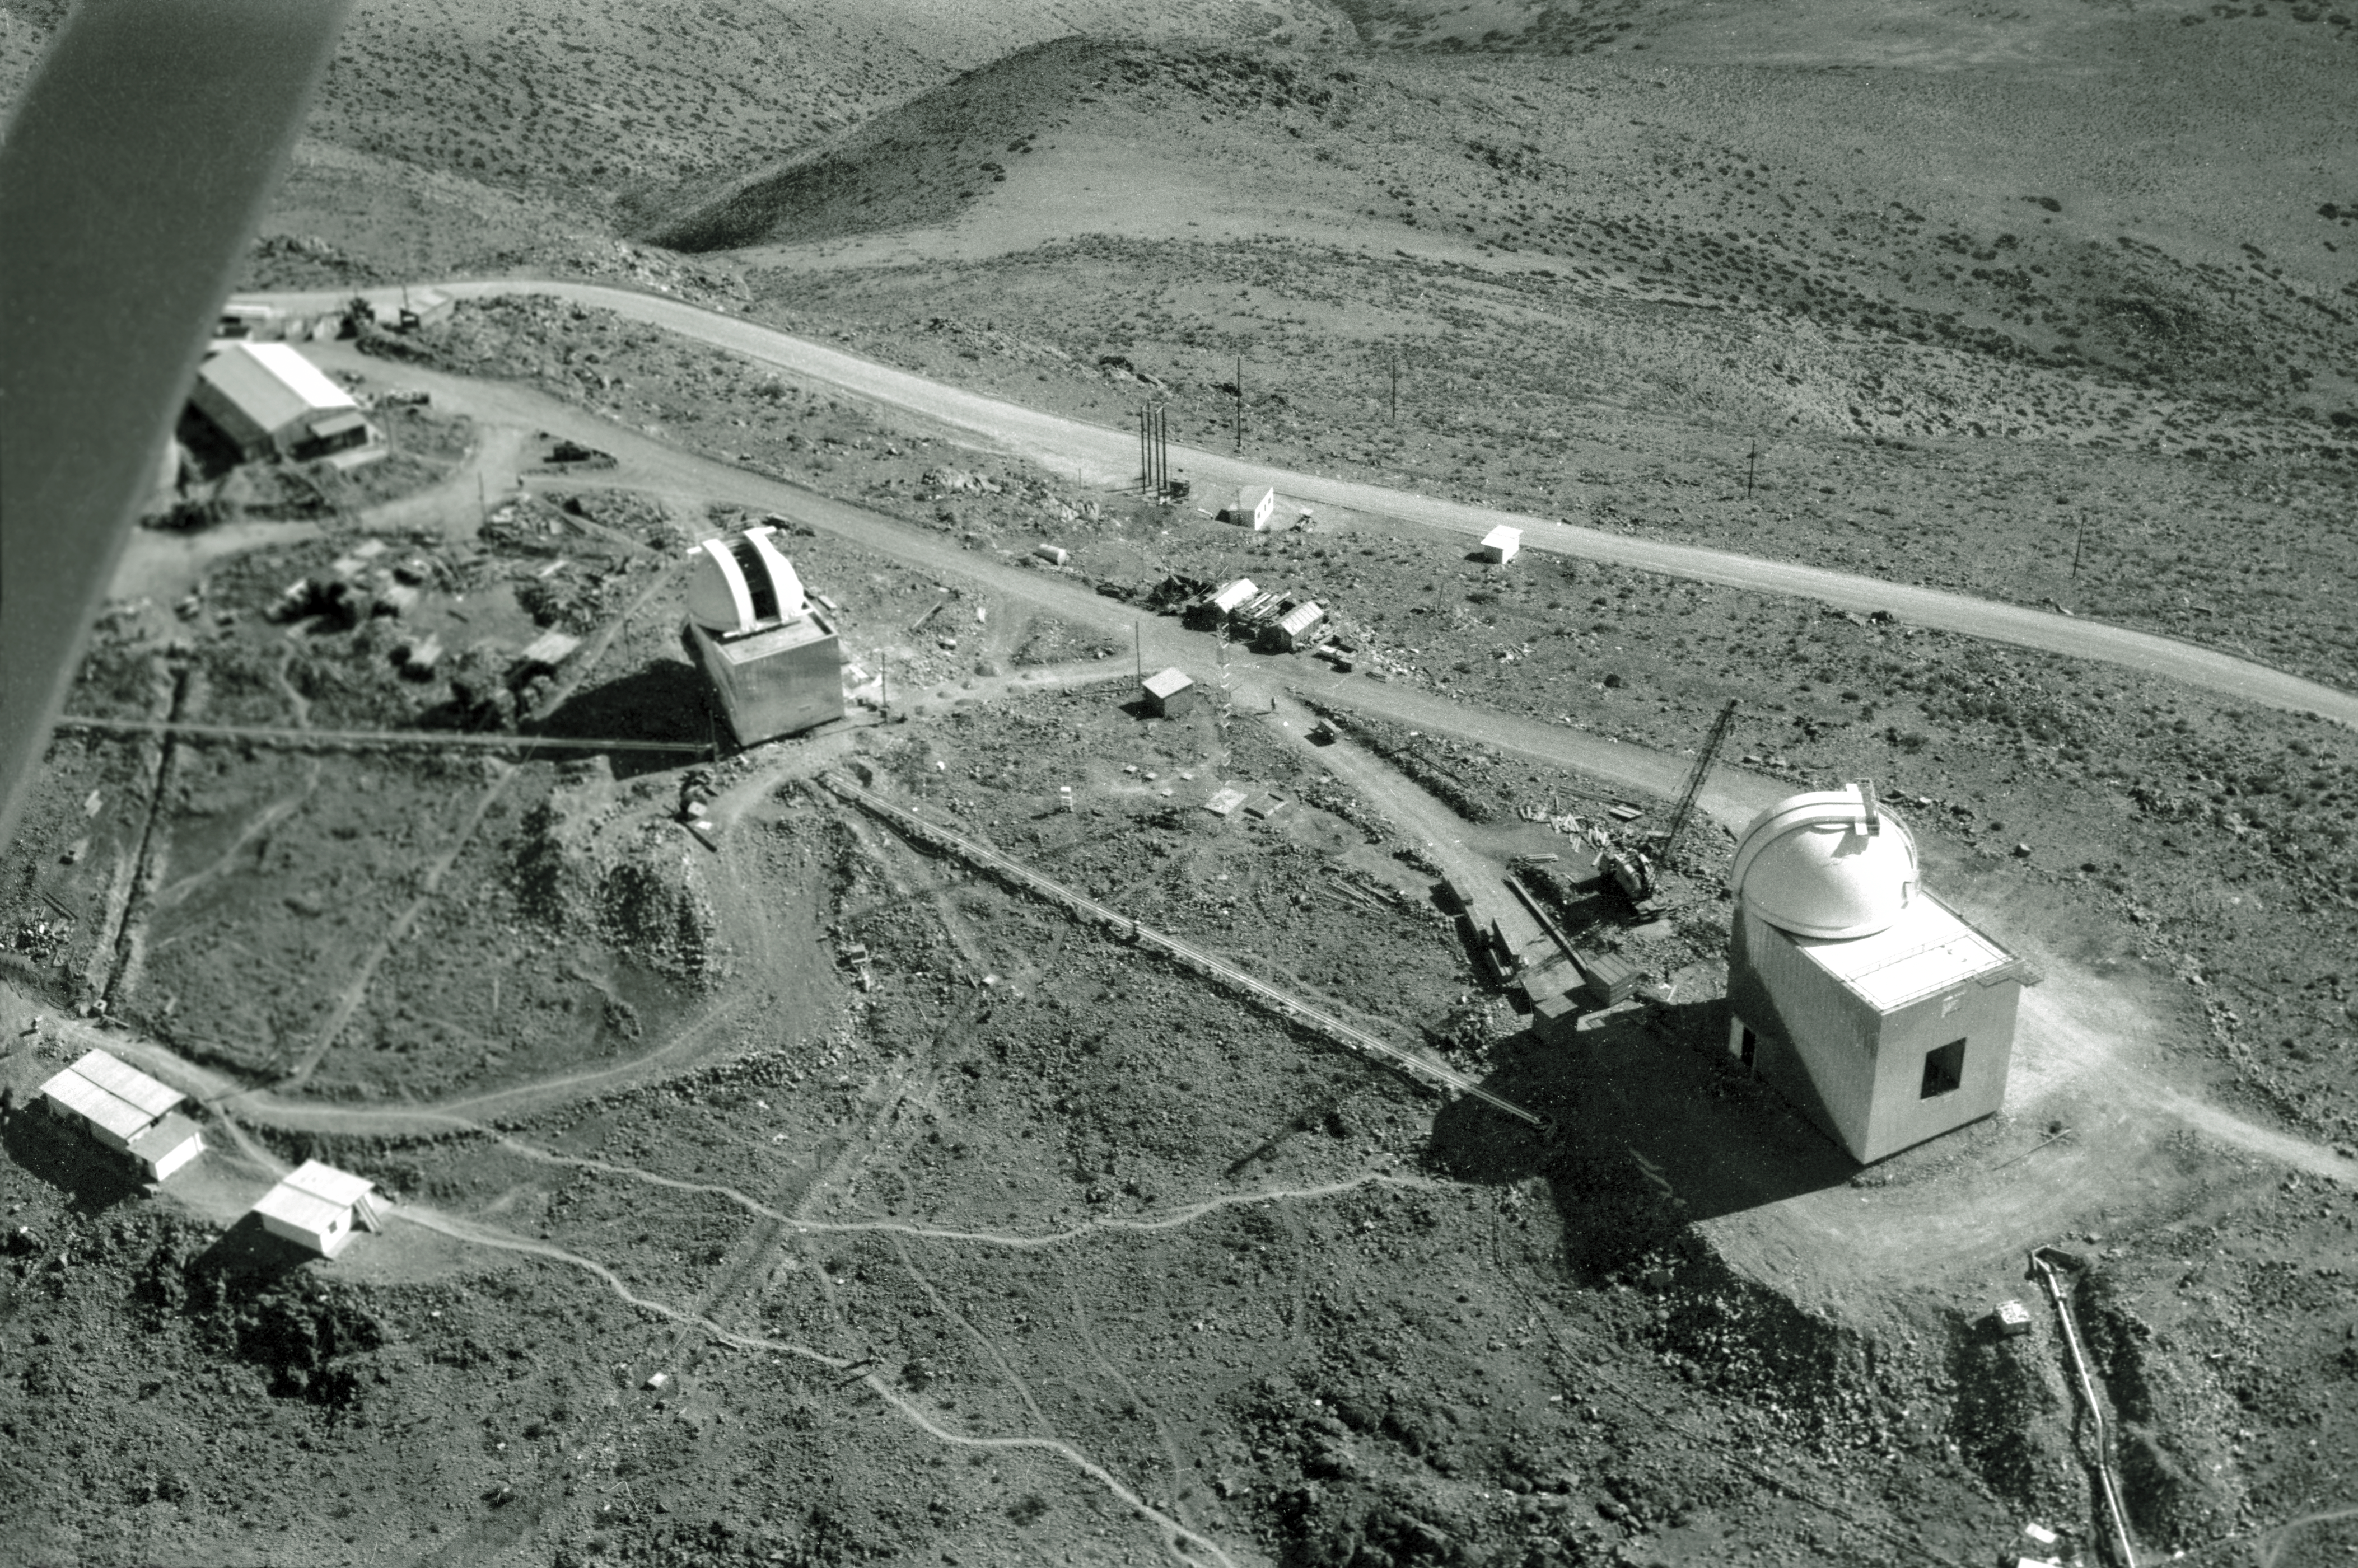

Aerial view of La Silla

Aerial View of La Silla. View to the mid-sized telescopes, 1968.

Credit: ESO/R. Villena